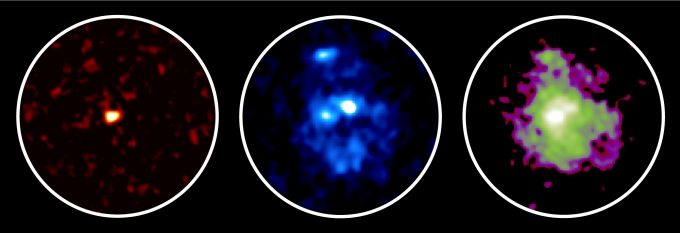

Galaxy 11 billion light-years away

Observation images of a galaxy 11 billion light-years away. Submillimeter waves detected with ALMA are shown in the left, indicating the location of dense dust and gas where stars are being formed. Optical and infrared light seen with the Hubble Space Telescope are shown in the middle and right, respectively. A large galactic disk is seen in infrared, while three young star clusters are seen in optical light.

Credit: ALMA (ESO/NAOJ/NRAO), NASA/ESA Hubble Space Telescope, Tadaki et al